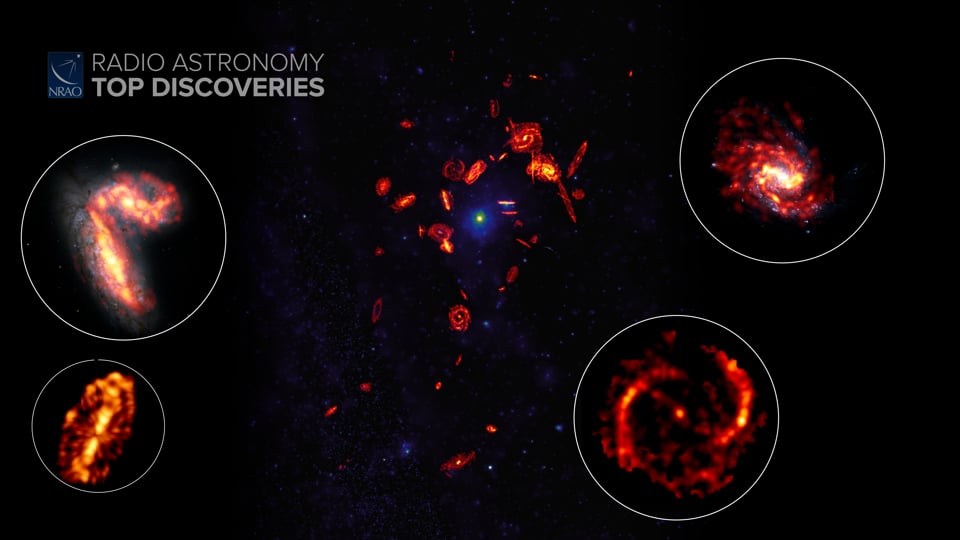

Galaxies Running Out of Gas

Some galaxies stop producing stars when they are still young. It turns out they run out of available gas early on. Now astronomers are using a survey called VERTICO – The Virgo Environment Traced in Carbon Monoxide Survey – to find out why. Discover more about how galaxies run out of gas from the original press release: https://public.nrao.edu/news/alma-massive-galaxies-running-on-empty/ Writing and narration provided by Phil Plait @SYFY Video created 01/27/2022

Credit: NRAO/AUI/NSF